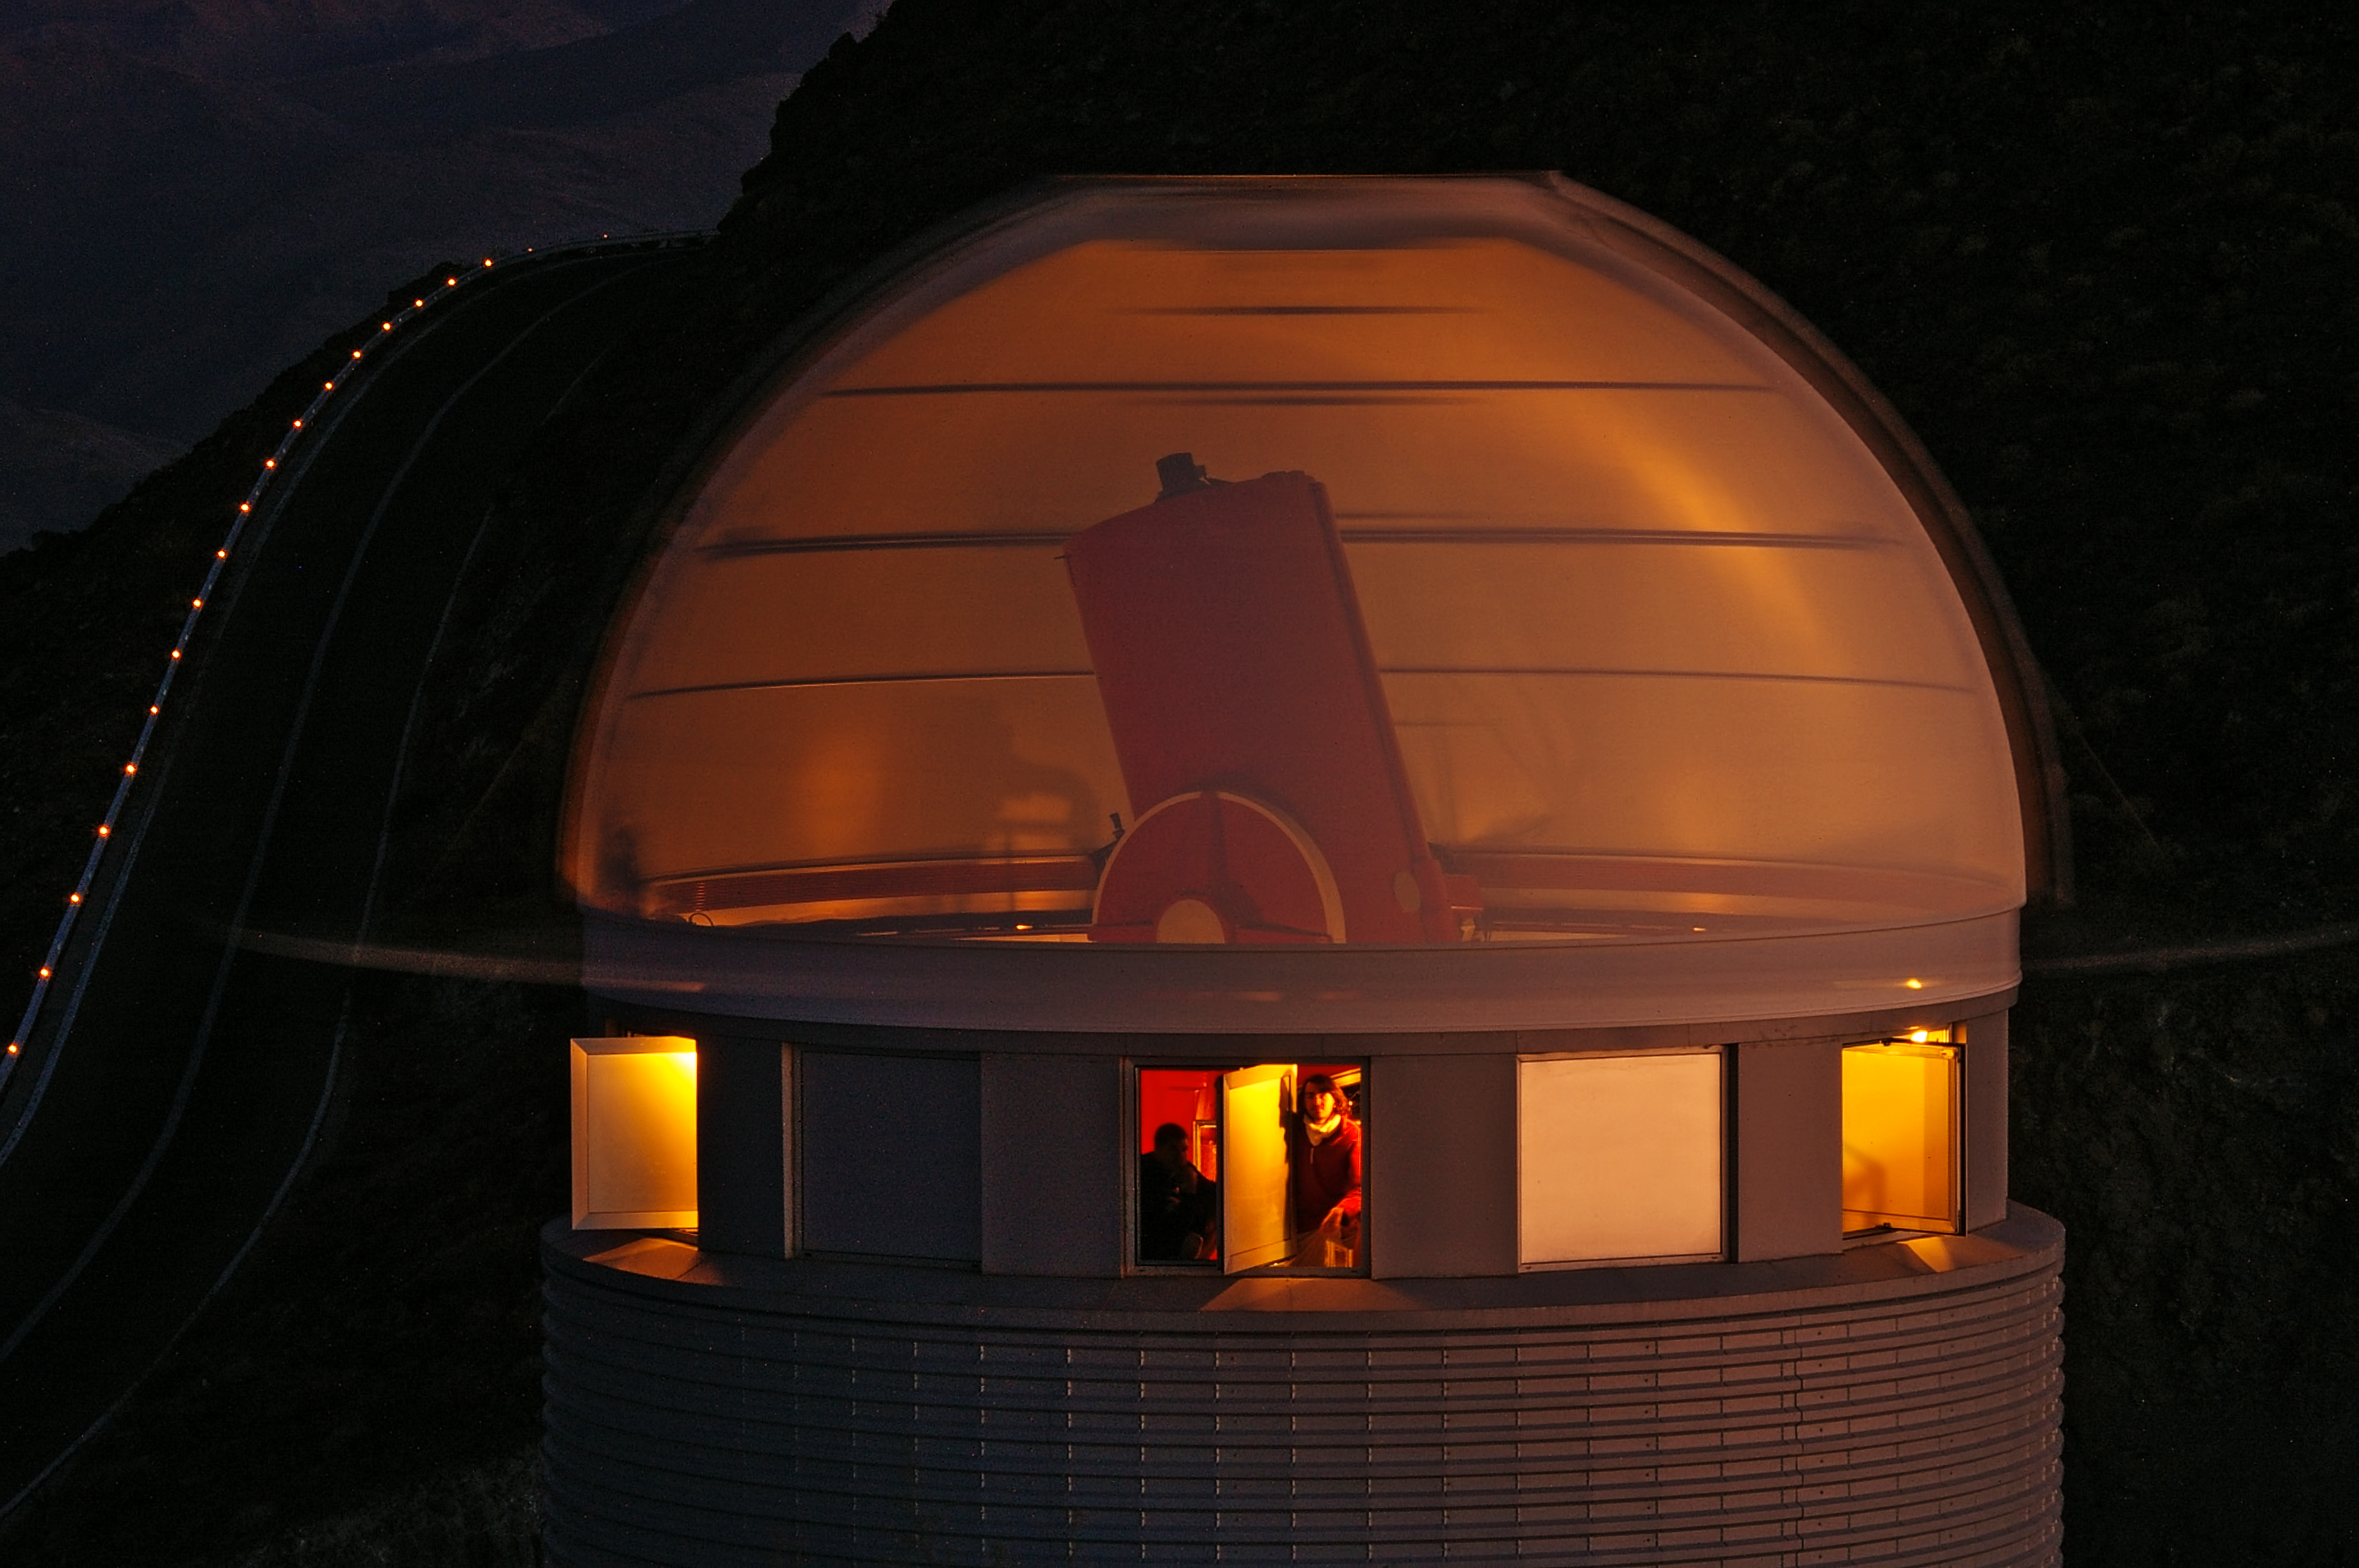

Inside Euler's Head — Or how to see a telescope through the walls of its dome

As night was falling over ESO’s La Silla Observatory in Chile on 20 December 2009, the sky was not yet dark enough for the telescopes to start observations. But conditions were perfect to perform a clever trick with the dome of the Swiss 1.2-metre Leonhard Euler Telescope: allowing us to peer inside with this photograph apparently taken through the dome.

This image is a 75-second exposure taken while the slit of the Euler telescope’s dome was performing half a rotation at full speed. Through the ghostly blur of the moving dome walls, the telescope is clearly visible. A dim light was switched on in the interior of the building especially for the purpose of this photo.

The picture was taken by Malte Tewes, a young astronomer from the École Polytechnique Fédérale de Lausanne in Switzerland, who had just finished a two-week observing run at the telescope on the evening in question. The next observer, Amaury Triaud, and the telescope’s technician, Vincent Mégevand (both pictured), were on site so they could operate the dome from the inside while Malte took the photograph from outside.

The road that leads to ESO’s nearby 3.6-metre telescope is visible lined by a chain of lights to the left of the image. In addition to the 3.6-metre telescope, the New Technology Telescope, and the MPG/ESO 2.2-metre telescope, La Silla Observatory also hosts several national and project telescopes that are not operated by ESO. The Euler telescope, named after the famous Swiss mathematician Leonhard Euler, is one of them.

Credit: ESO/M. Tewes